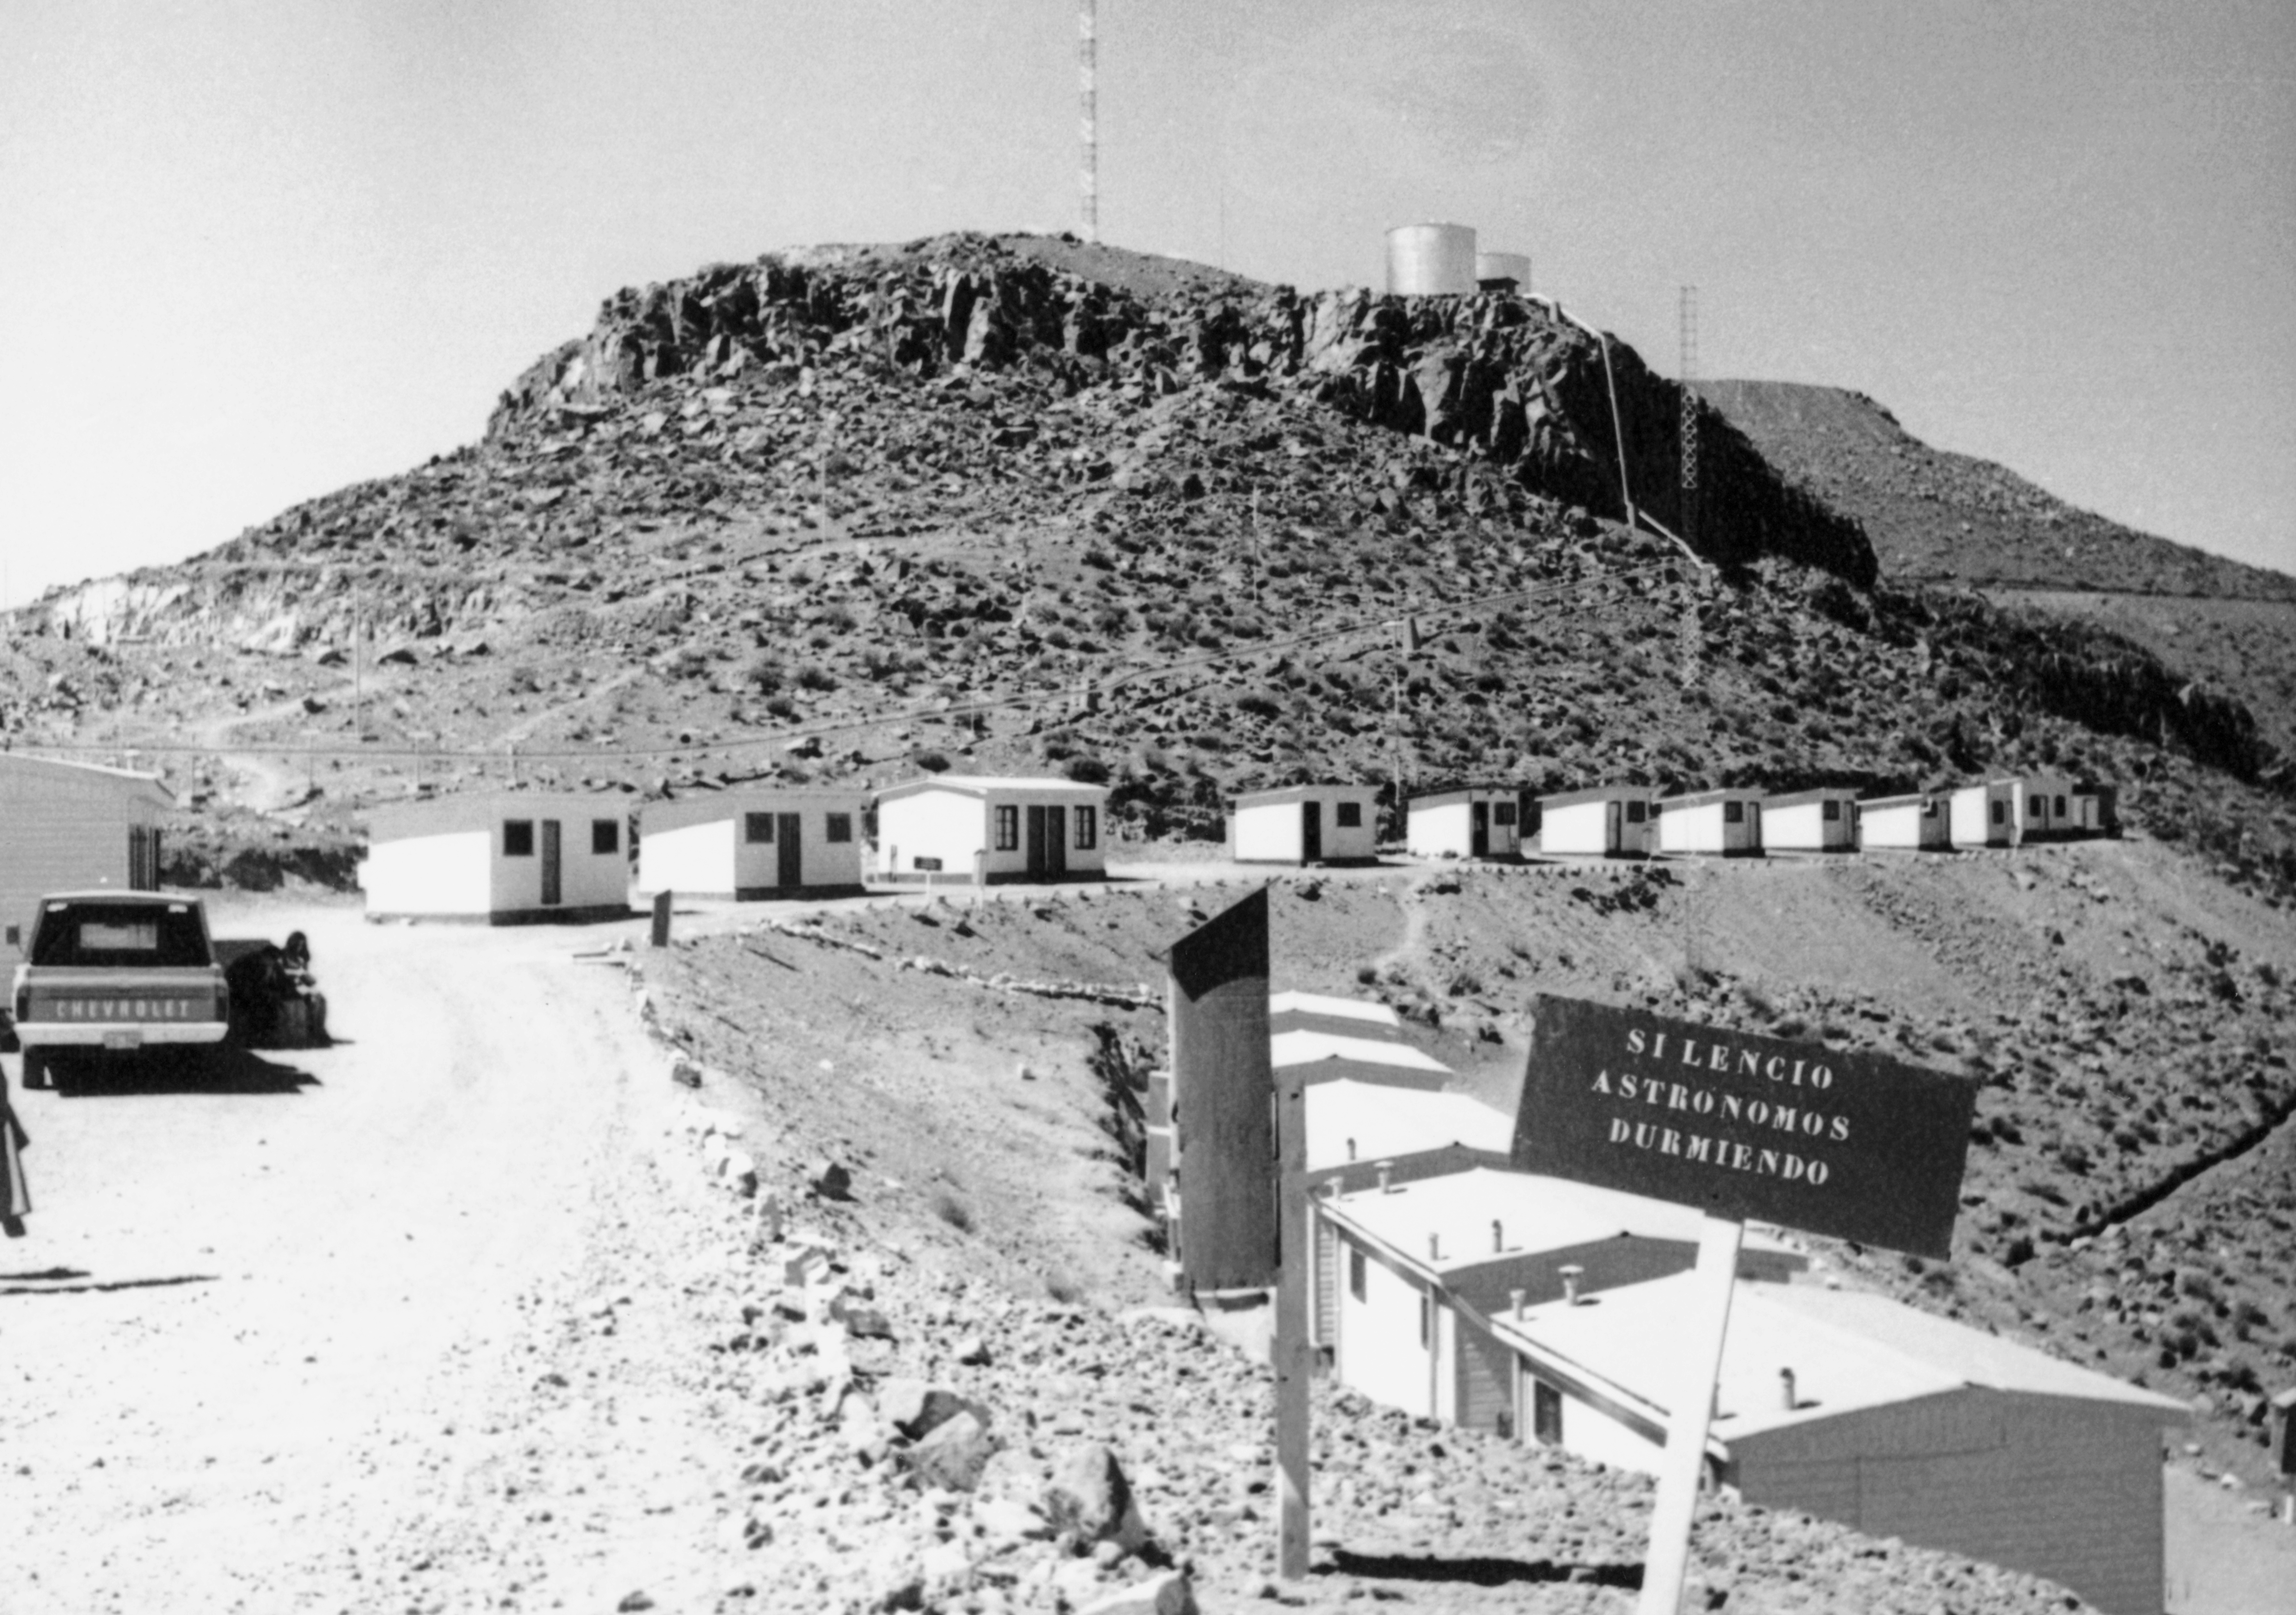

La Silla dormitories

The sign says Astronomers Sleeping. The image was obtained near the sleeping quarters of the astronomers in March, 1969.

Credit: ESO